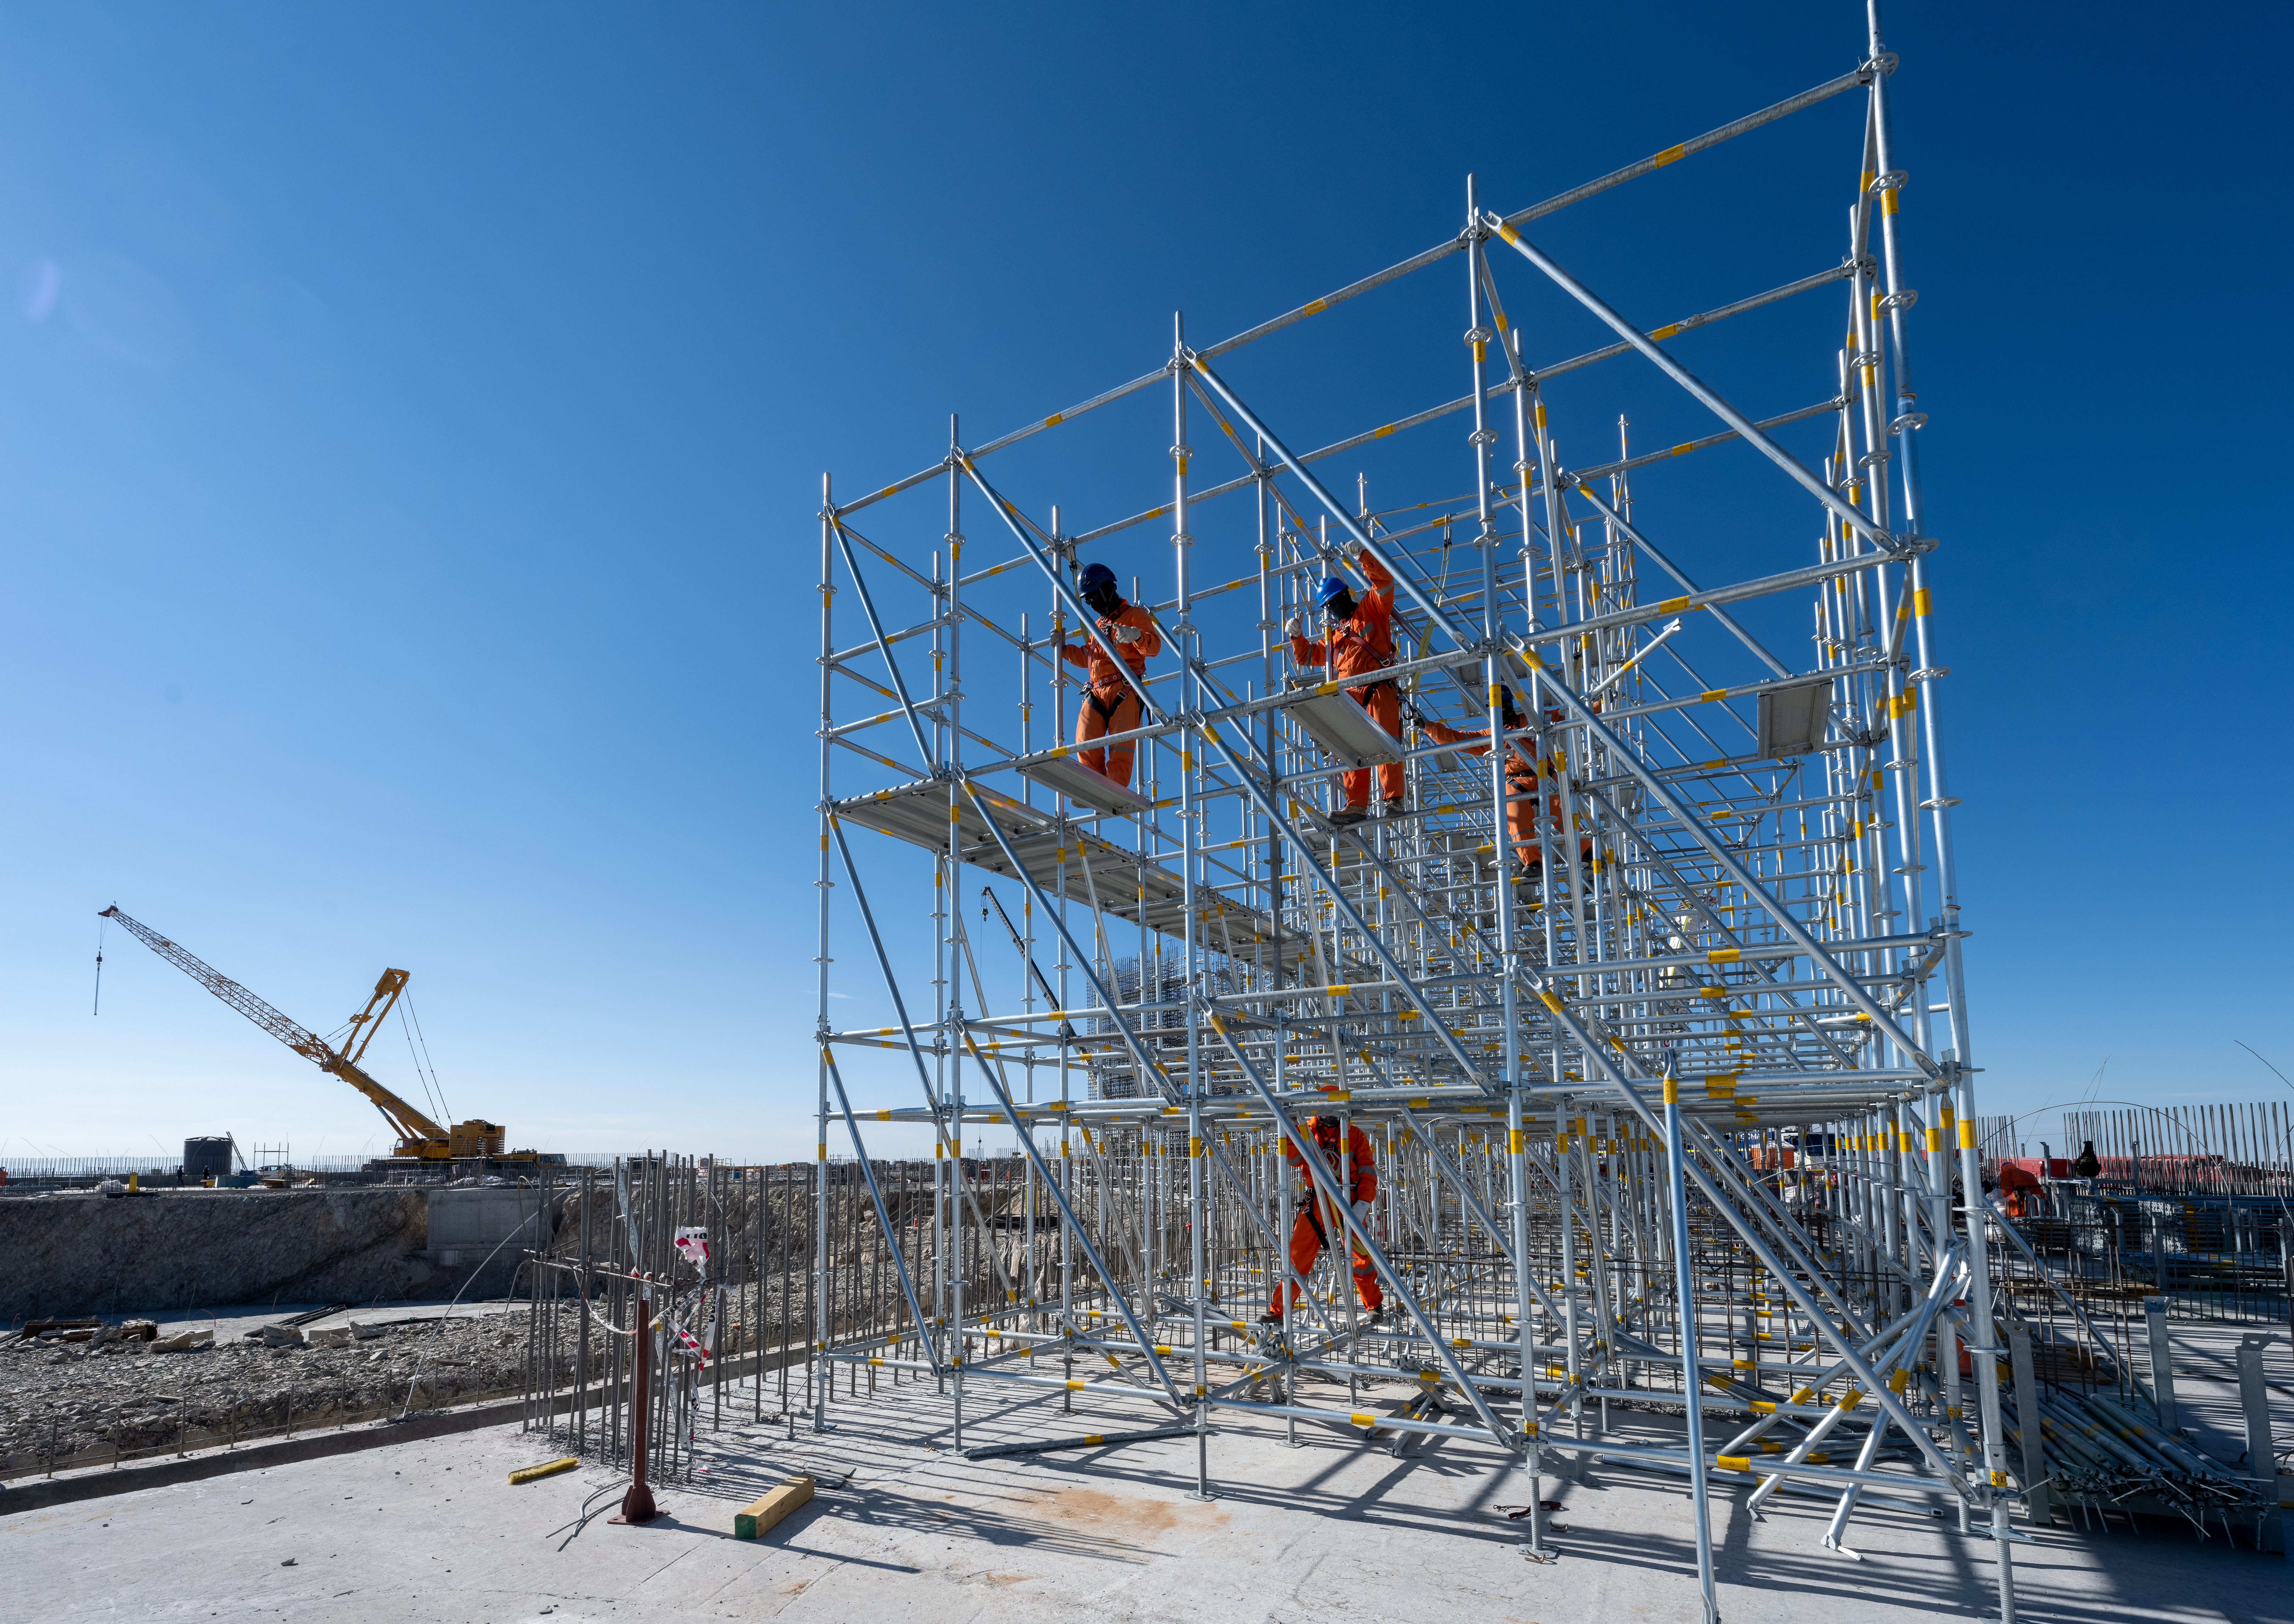

Scaffolding at the ELT site

The construction team hard at work on building the Extremely Large Telescope (ELT) in January 2022 at Cerro Armazones, Chile.

Credit: G. Hüdepohl (atacamaphoto.com)/ESO